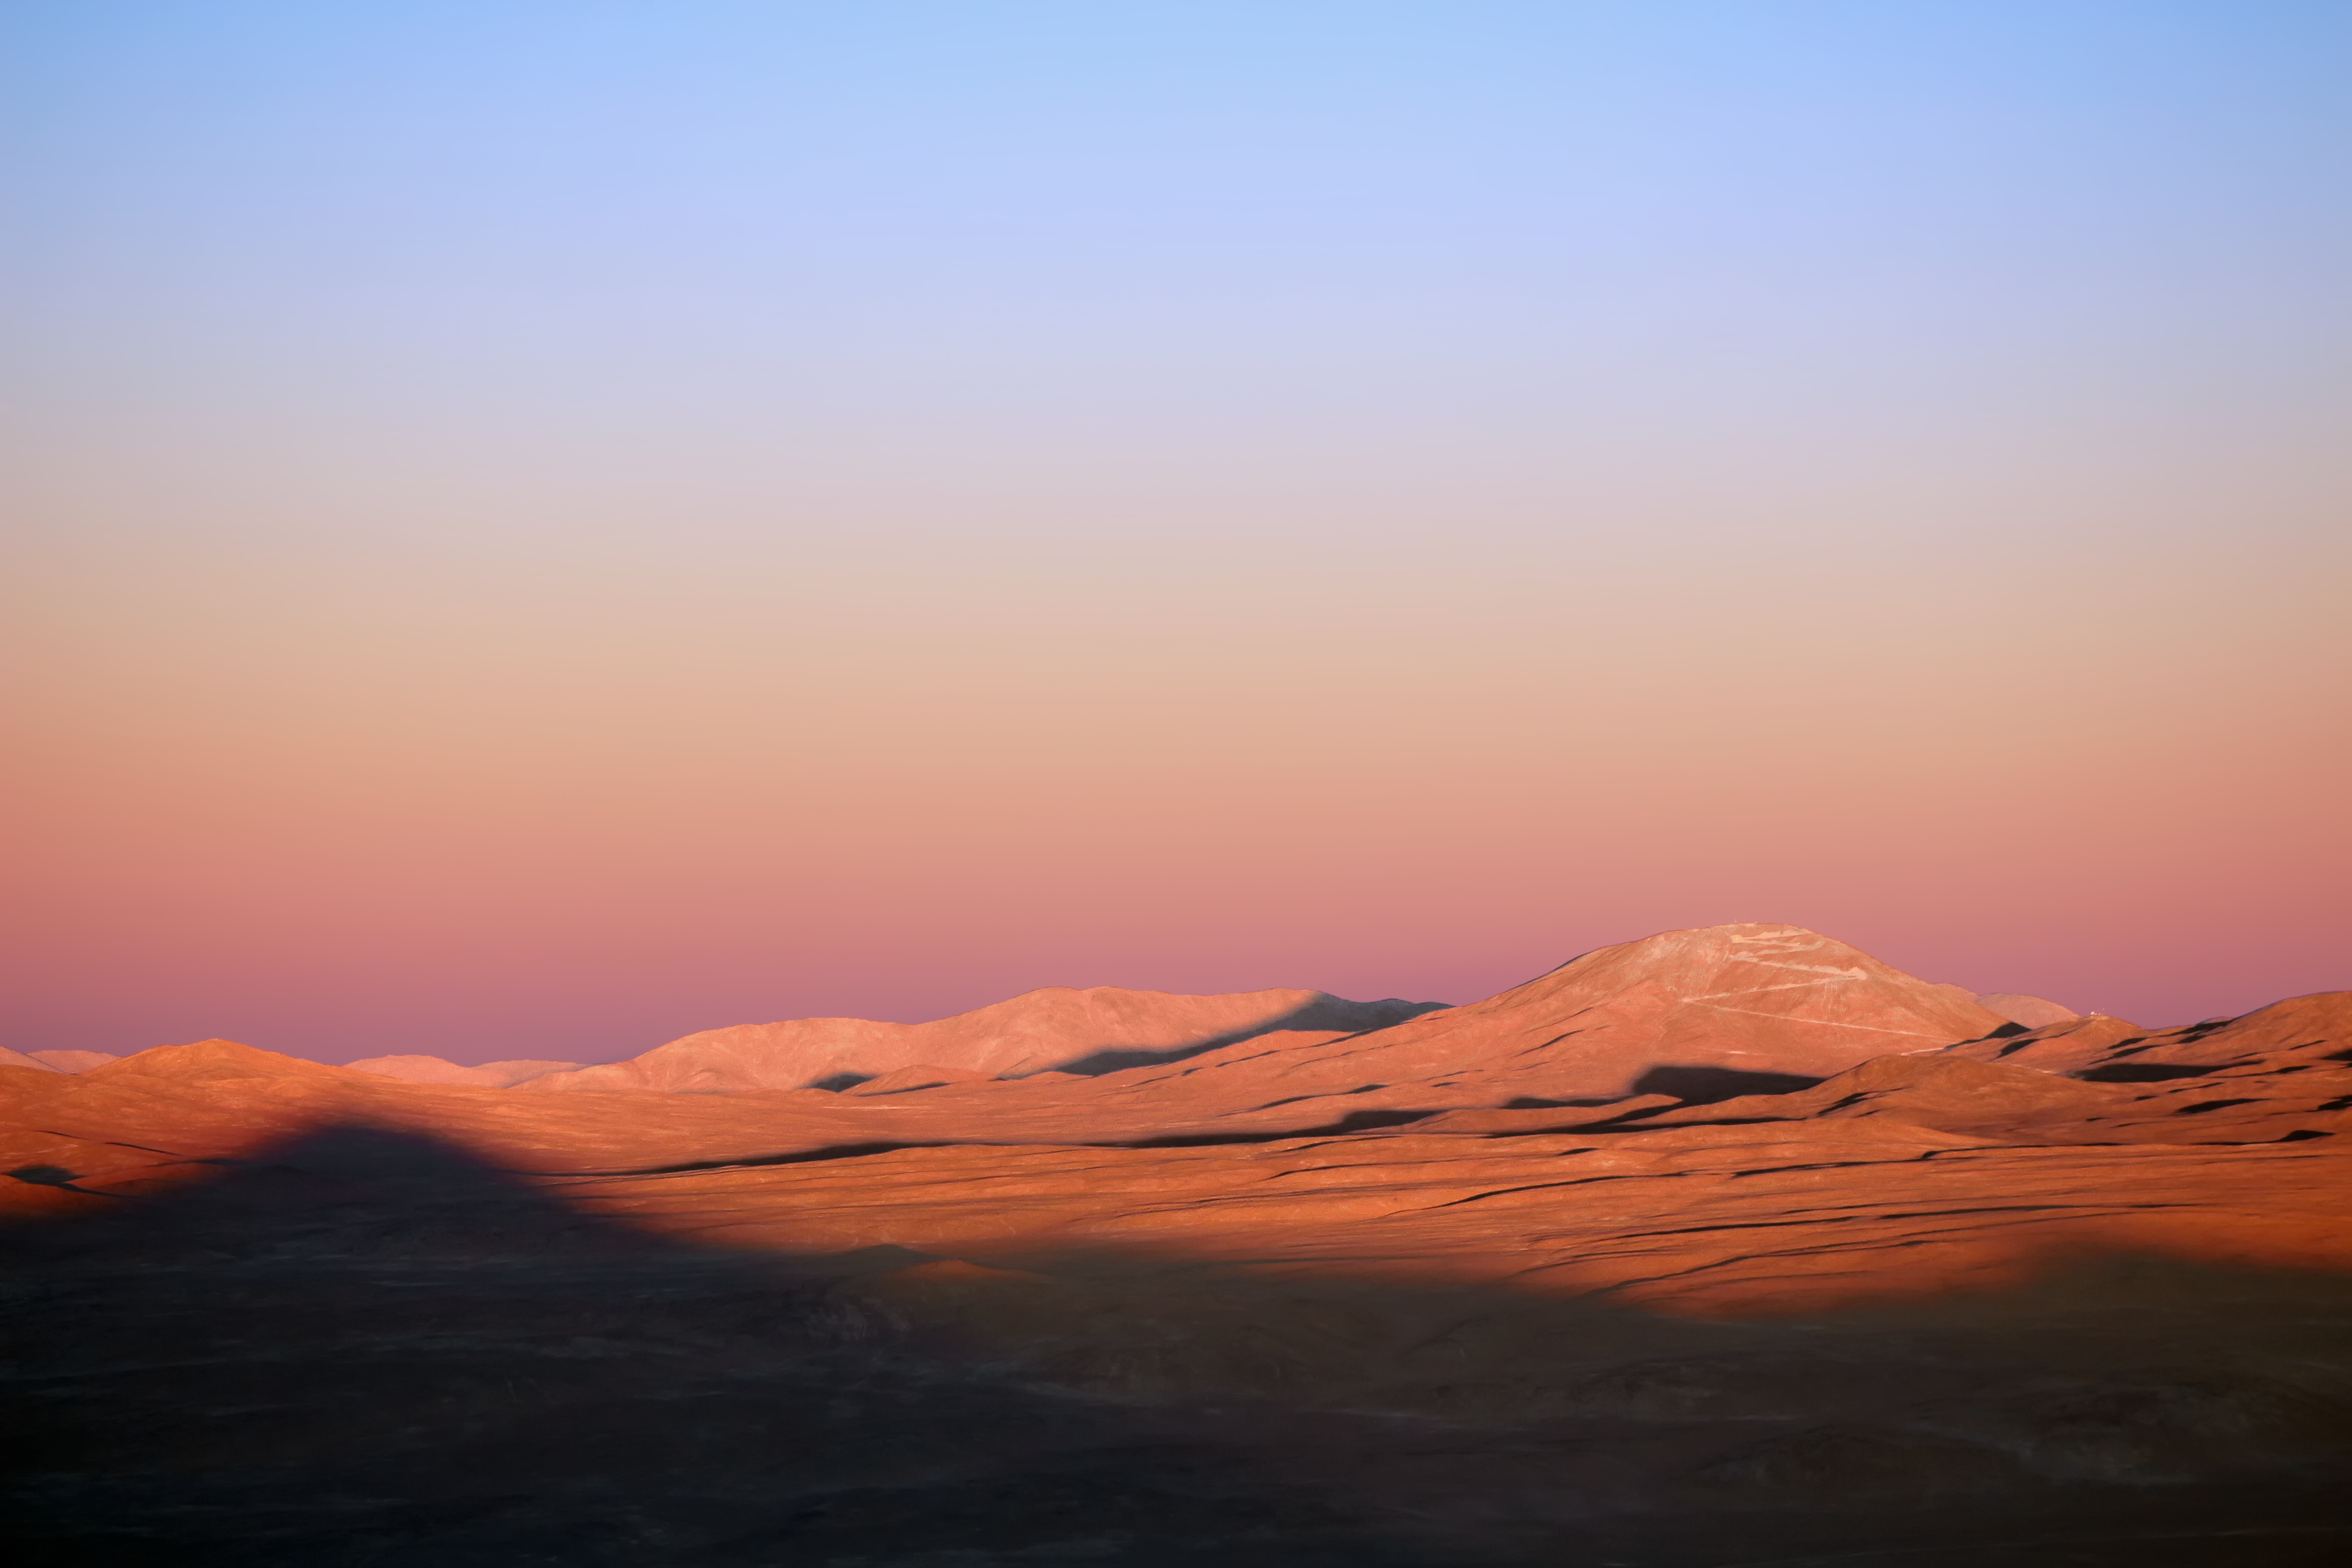

Paranal's shadow

Paranal casts its shadow across the desert at sunset. This shot is taken facing inland, across the width of South America, with the Pacific Ocean directly behind the photographer. On the right, Cerro Armazones, future home for the ELT, can be seen.

Credit: F. Char/ESO